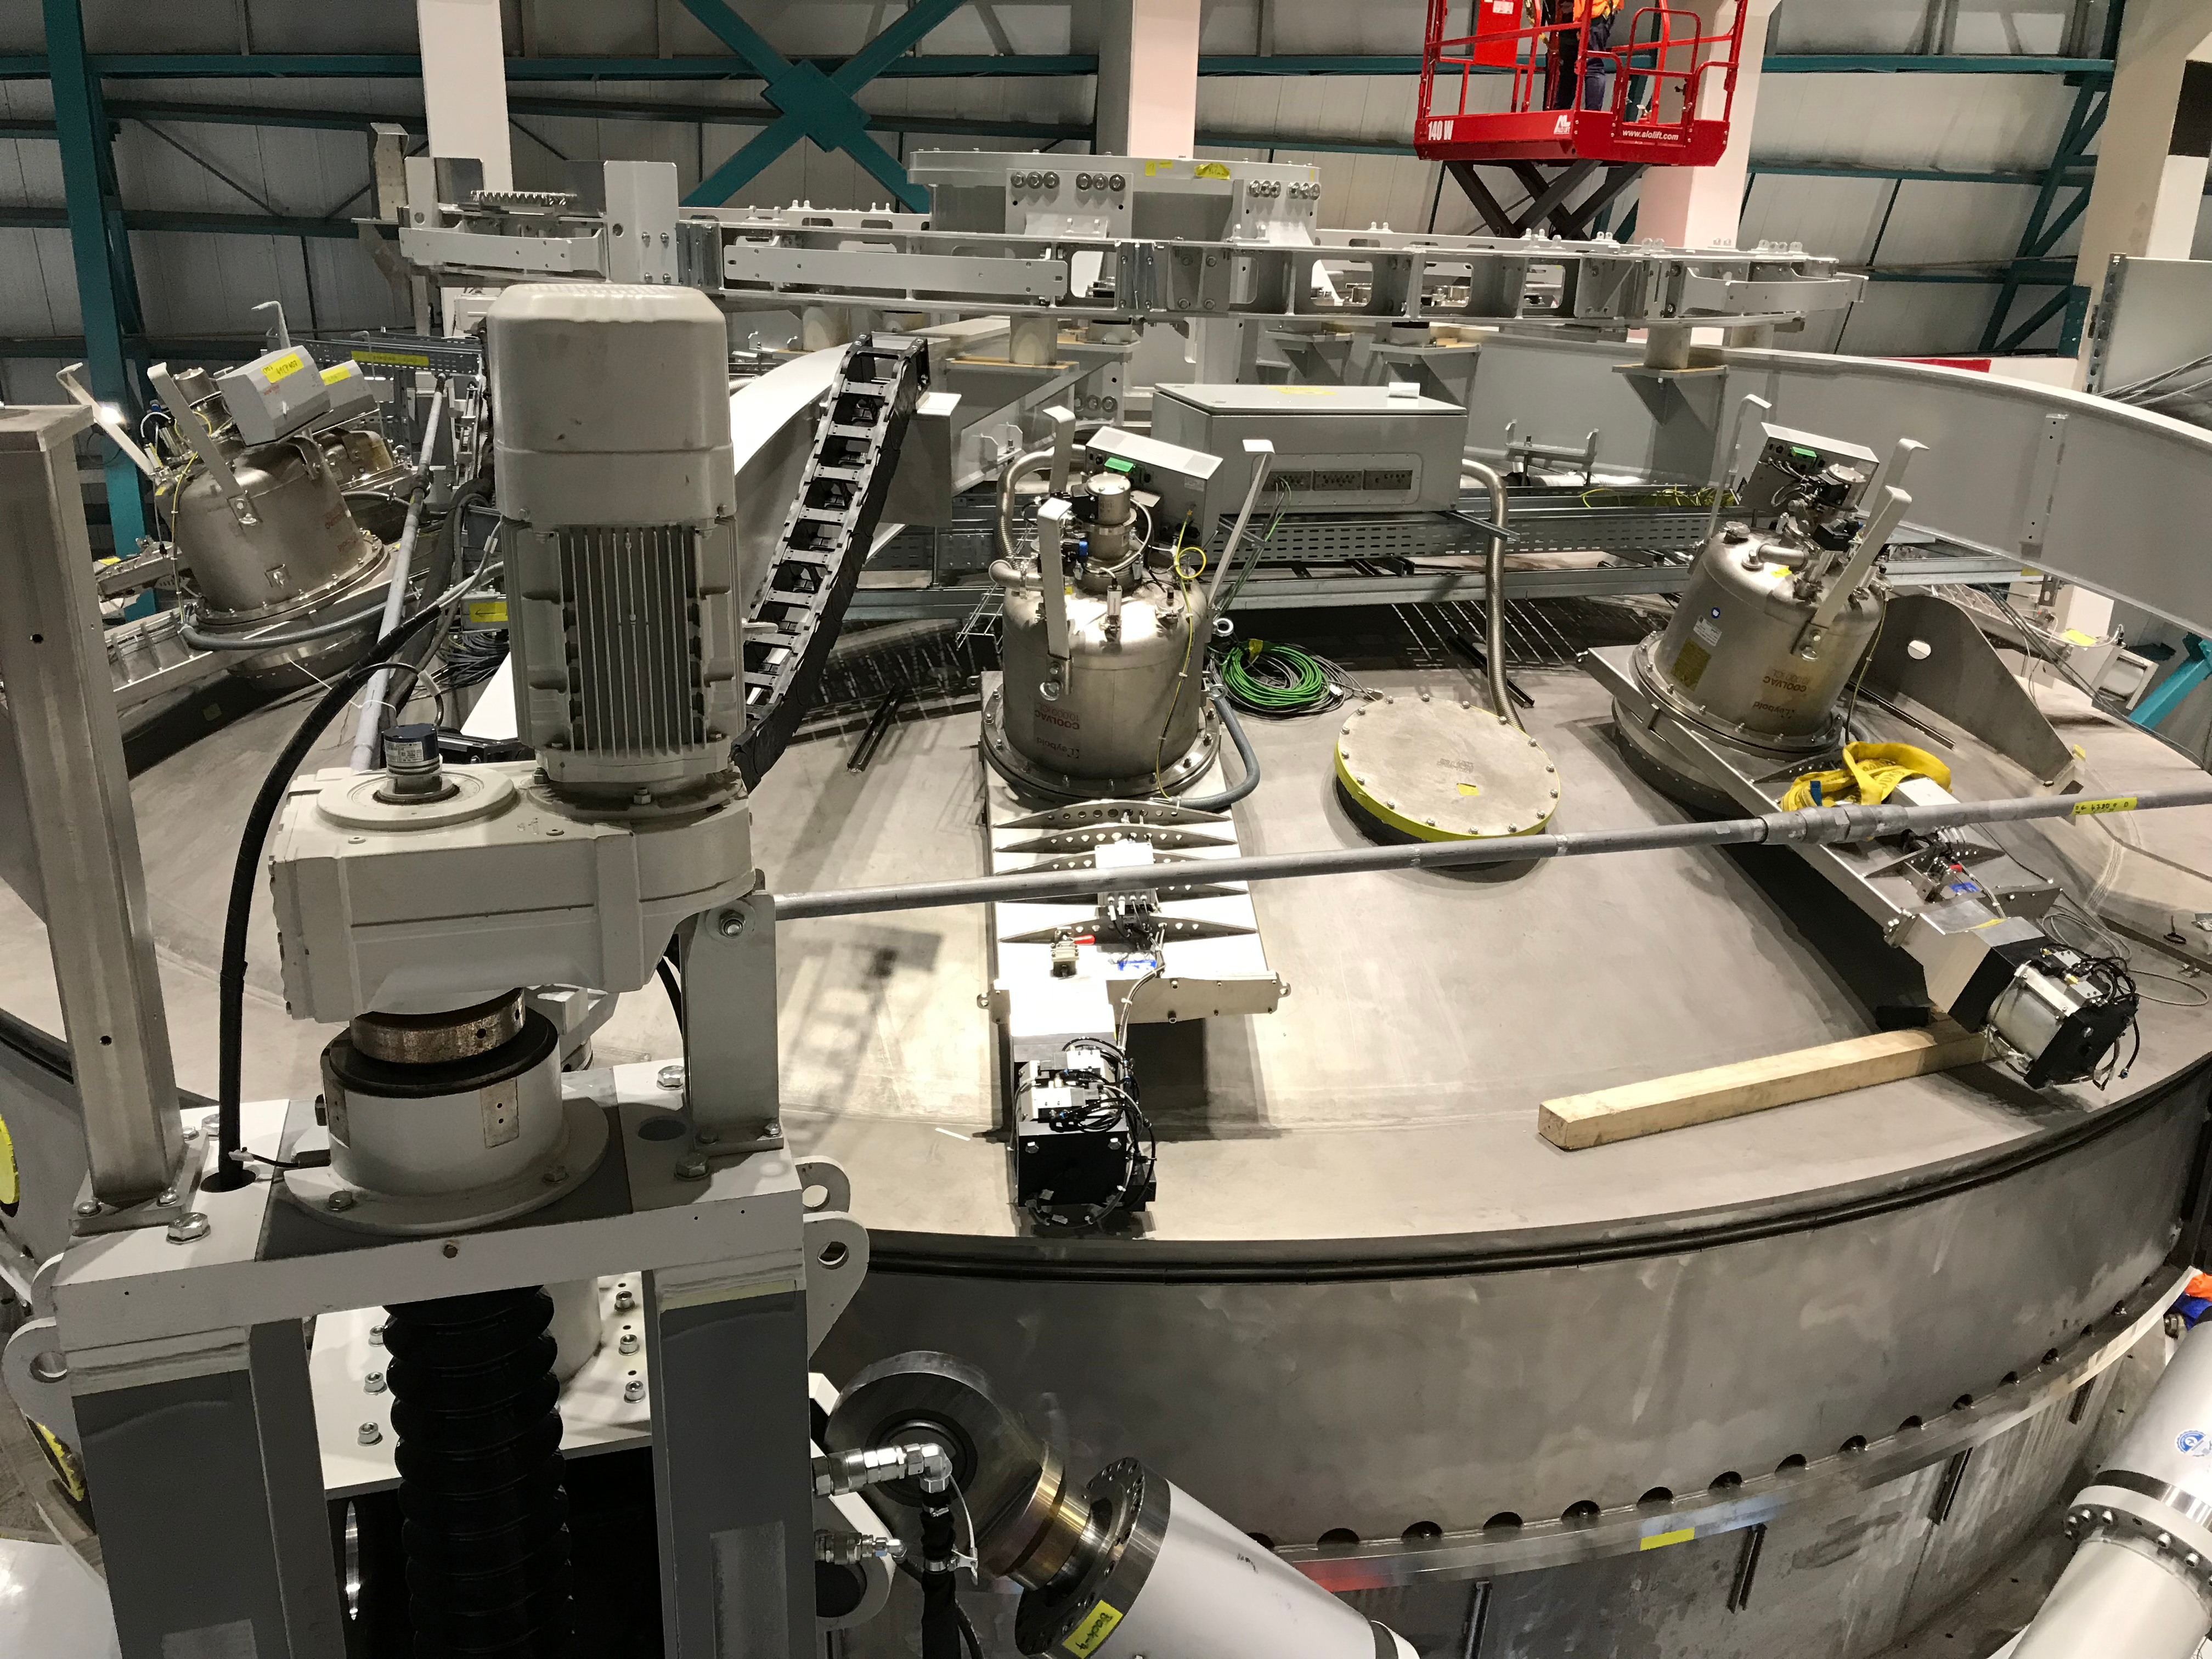

Coating Plant Assembly on Summit

A crew from Von Ardenne, the LSST Coating Chamber vendor, is currently onsite at the LSST summit facility building, performing work on the Coating Chamber, which arrived at the summit in November 2018. According to Tomislav Vucina, LSST Coatings Engineer, "The LSST Coating Chamber will be the largest, most modern, and most powerful mirror coating mechanism used by any telescope in the world." The Coating Chamber, which was constructed in Germany, is now beginning a six-month program of “assembly, integration, and commissioning,” which refers to installation of all components of the Coating Plant, and the testing necessary to ensure that everything works the way it’s supposed to. After final acceptance, and after both LSST mirrors arrive, the Coating Plant will be used to coat the Primary/Tertiary Mirror (M1M3) with aluminum, and the Secondary Mirror (M2) with silver.

Credit: Rubin Observatory/NSF/AURA